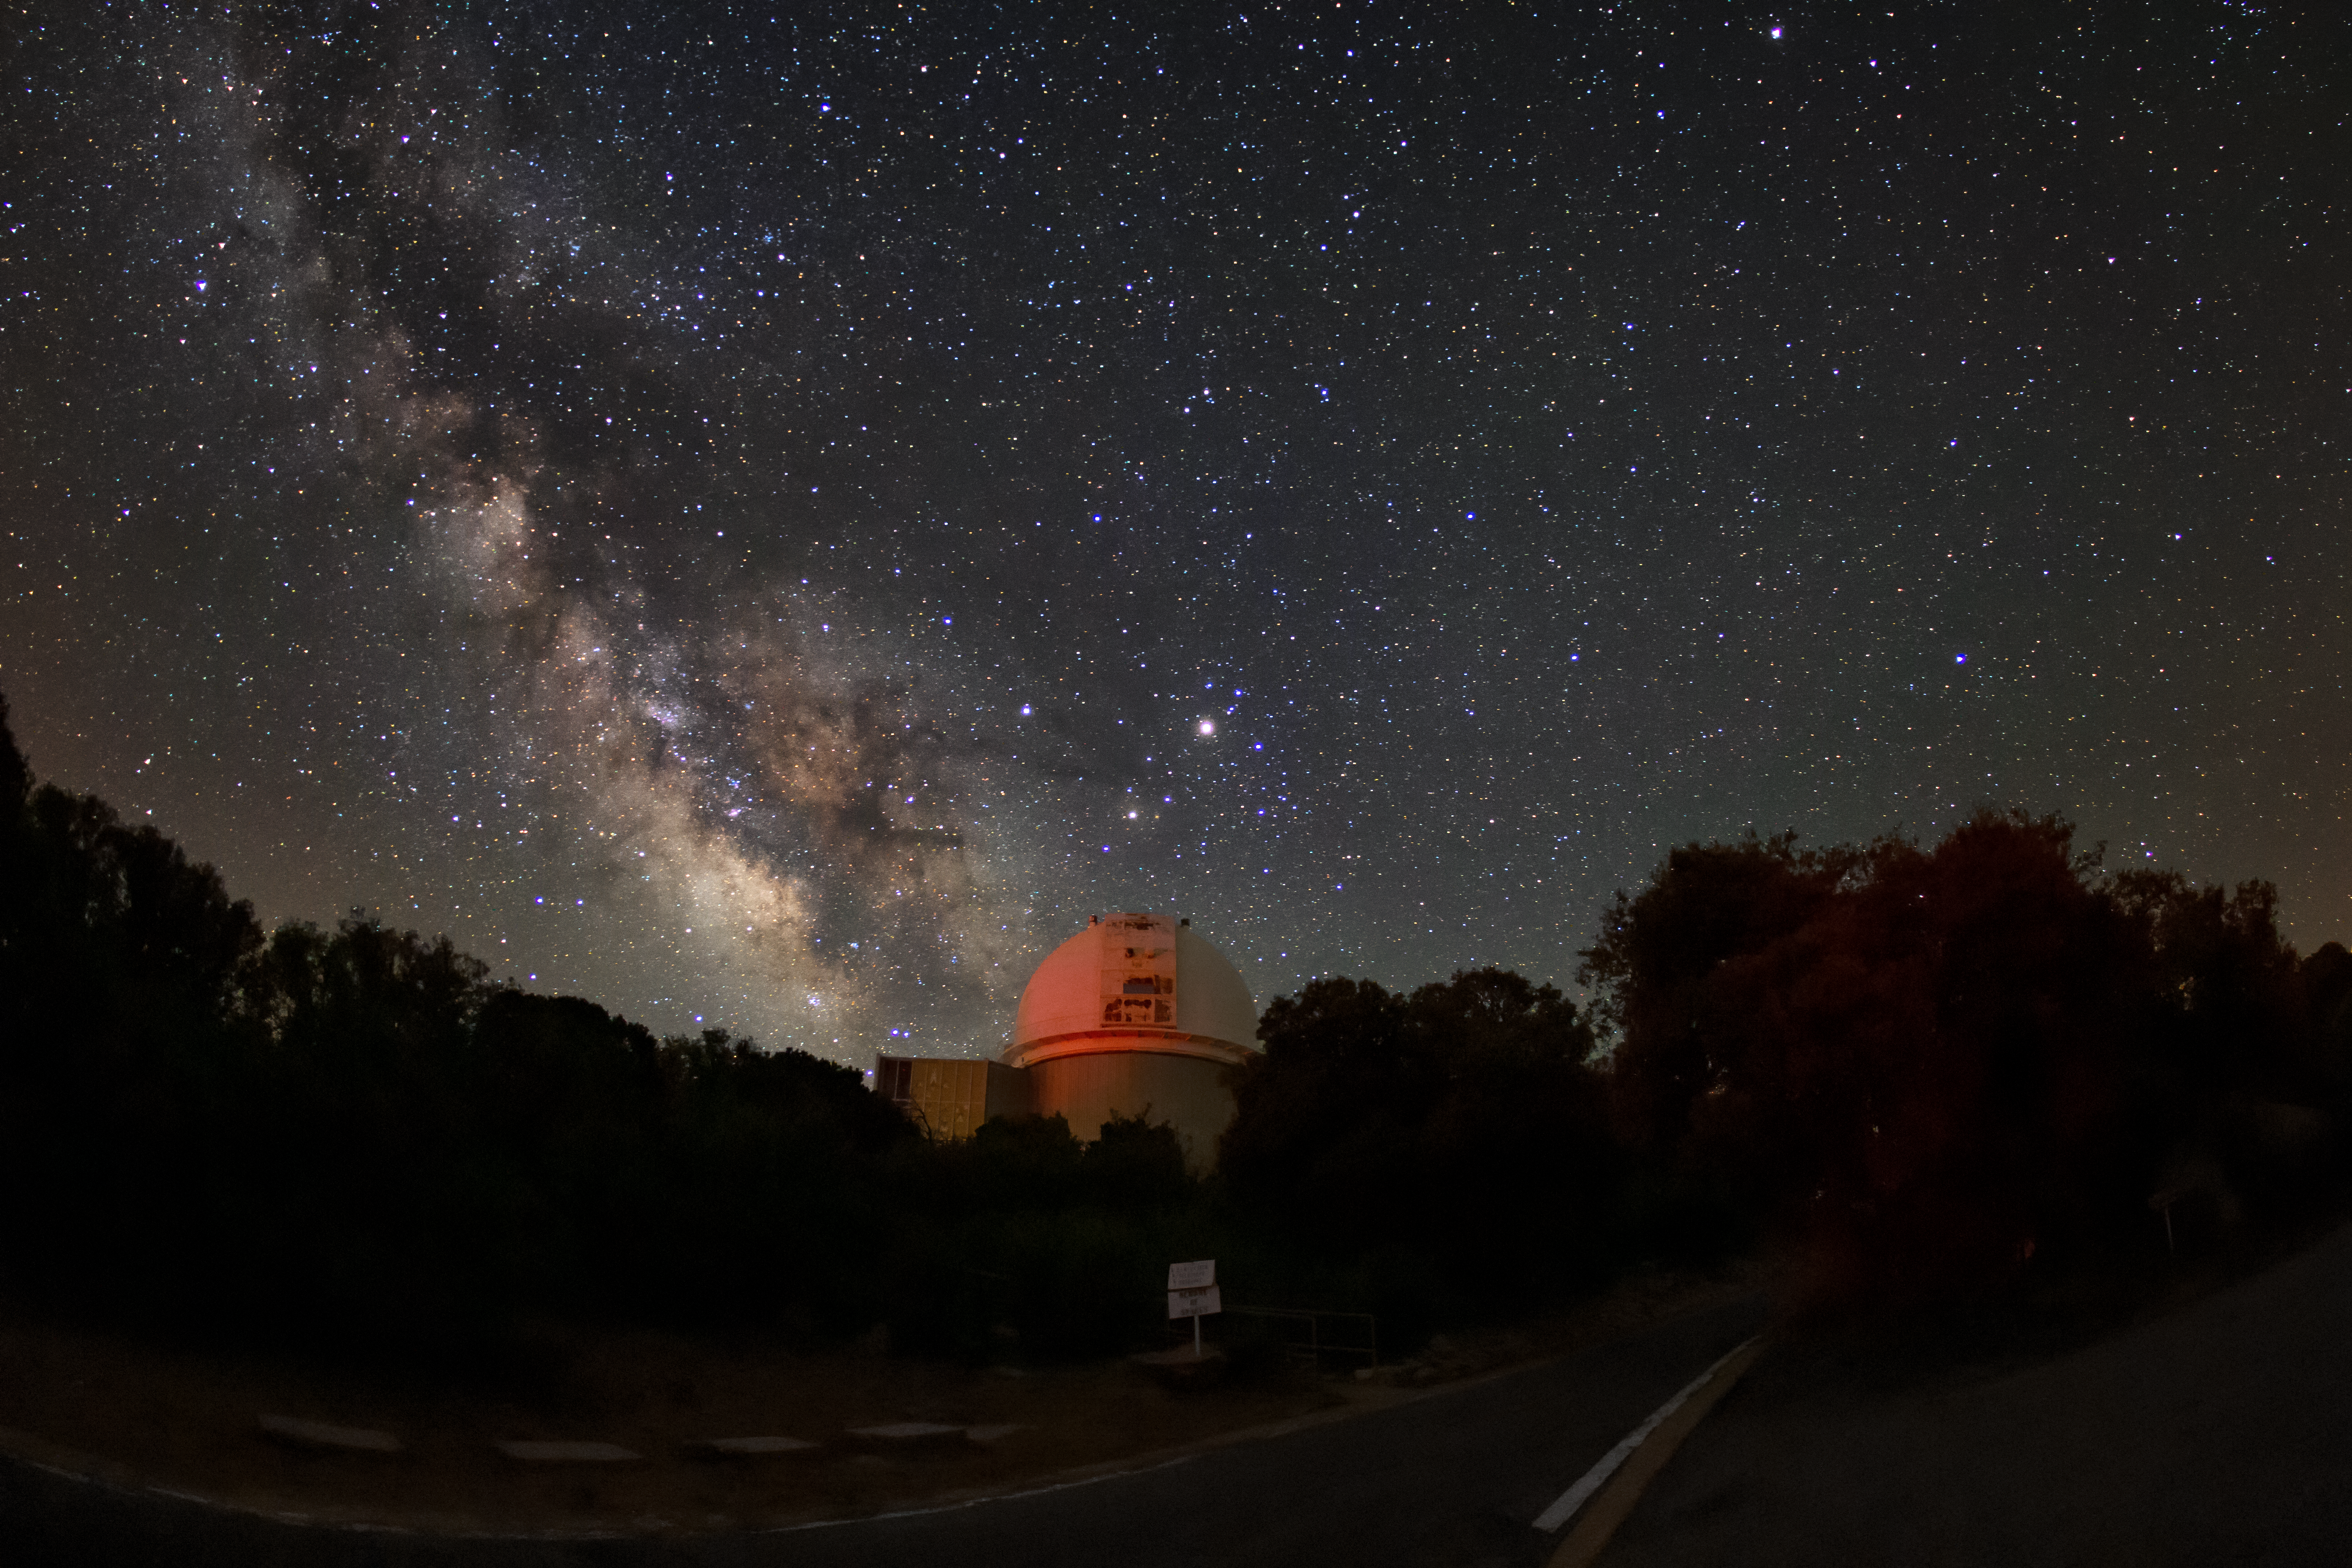

Milky Way over the WIYN 0.9-meter Telescope

The Milky Way can be seen over the WIYN 0.9-meter Telescope in this long-exposure photo.

Credit: NOIRLab/AURA/NSF/R. Sparks